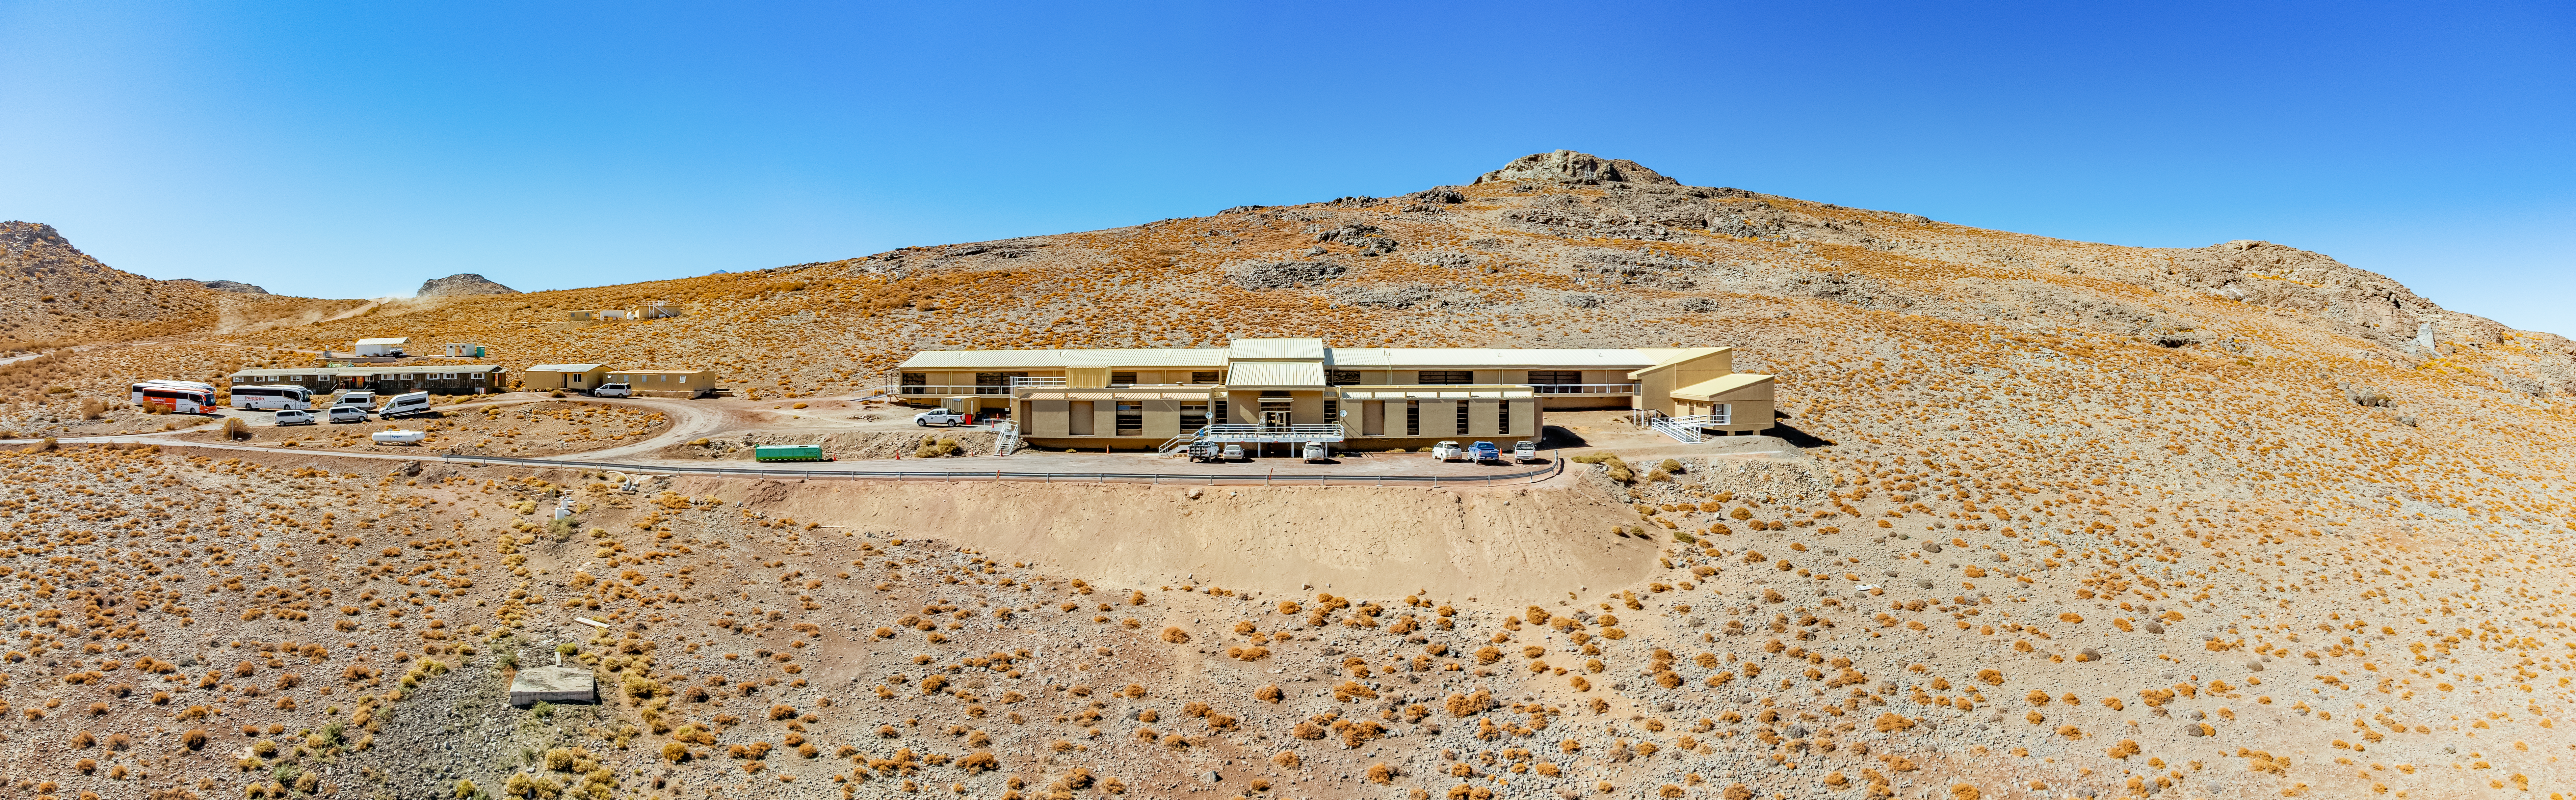

Dining Dorm Building on Cerro Pachón Panorama

An aerial panorama of the dining dorm building and hotel on Cerro Pachón.

Credit: NOIRLab/NSF/AURA/T. Matsopoulos